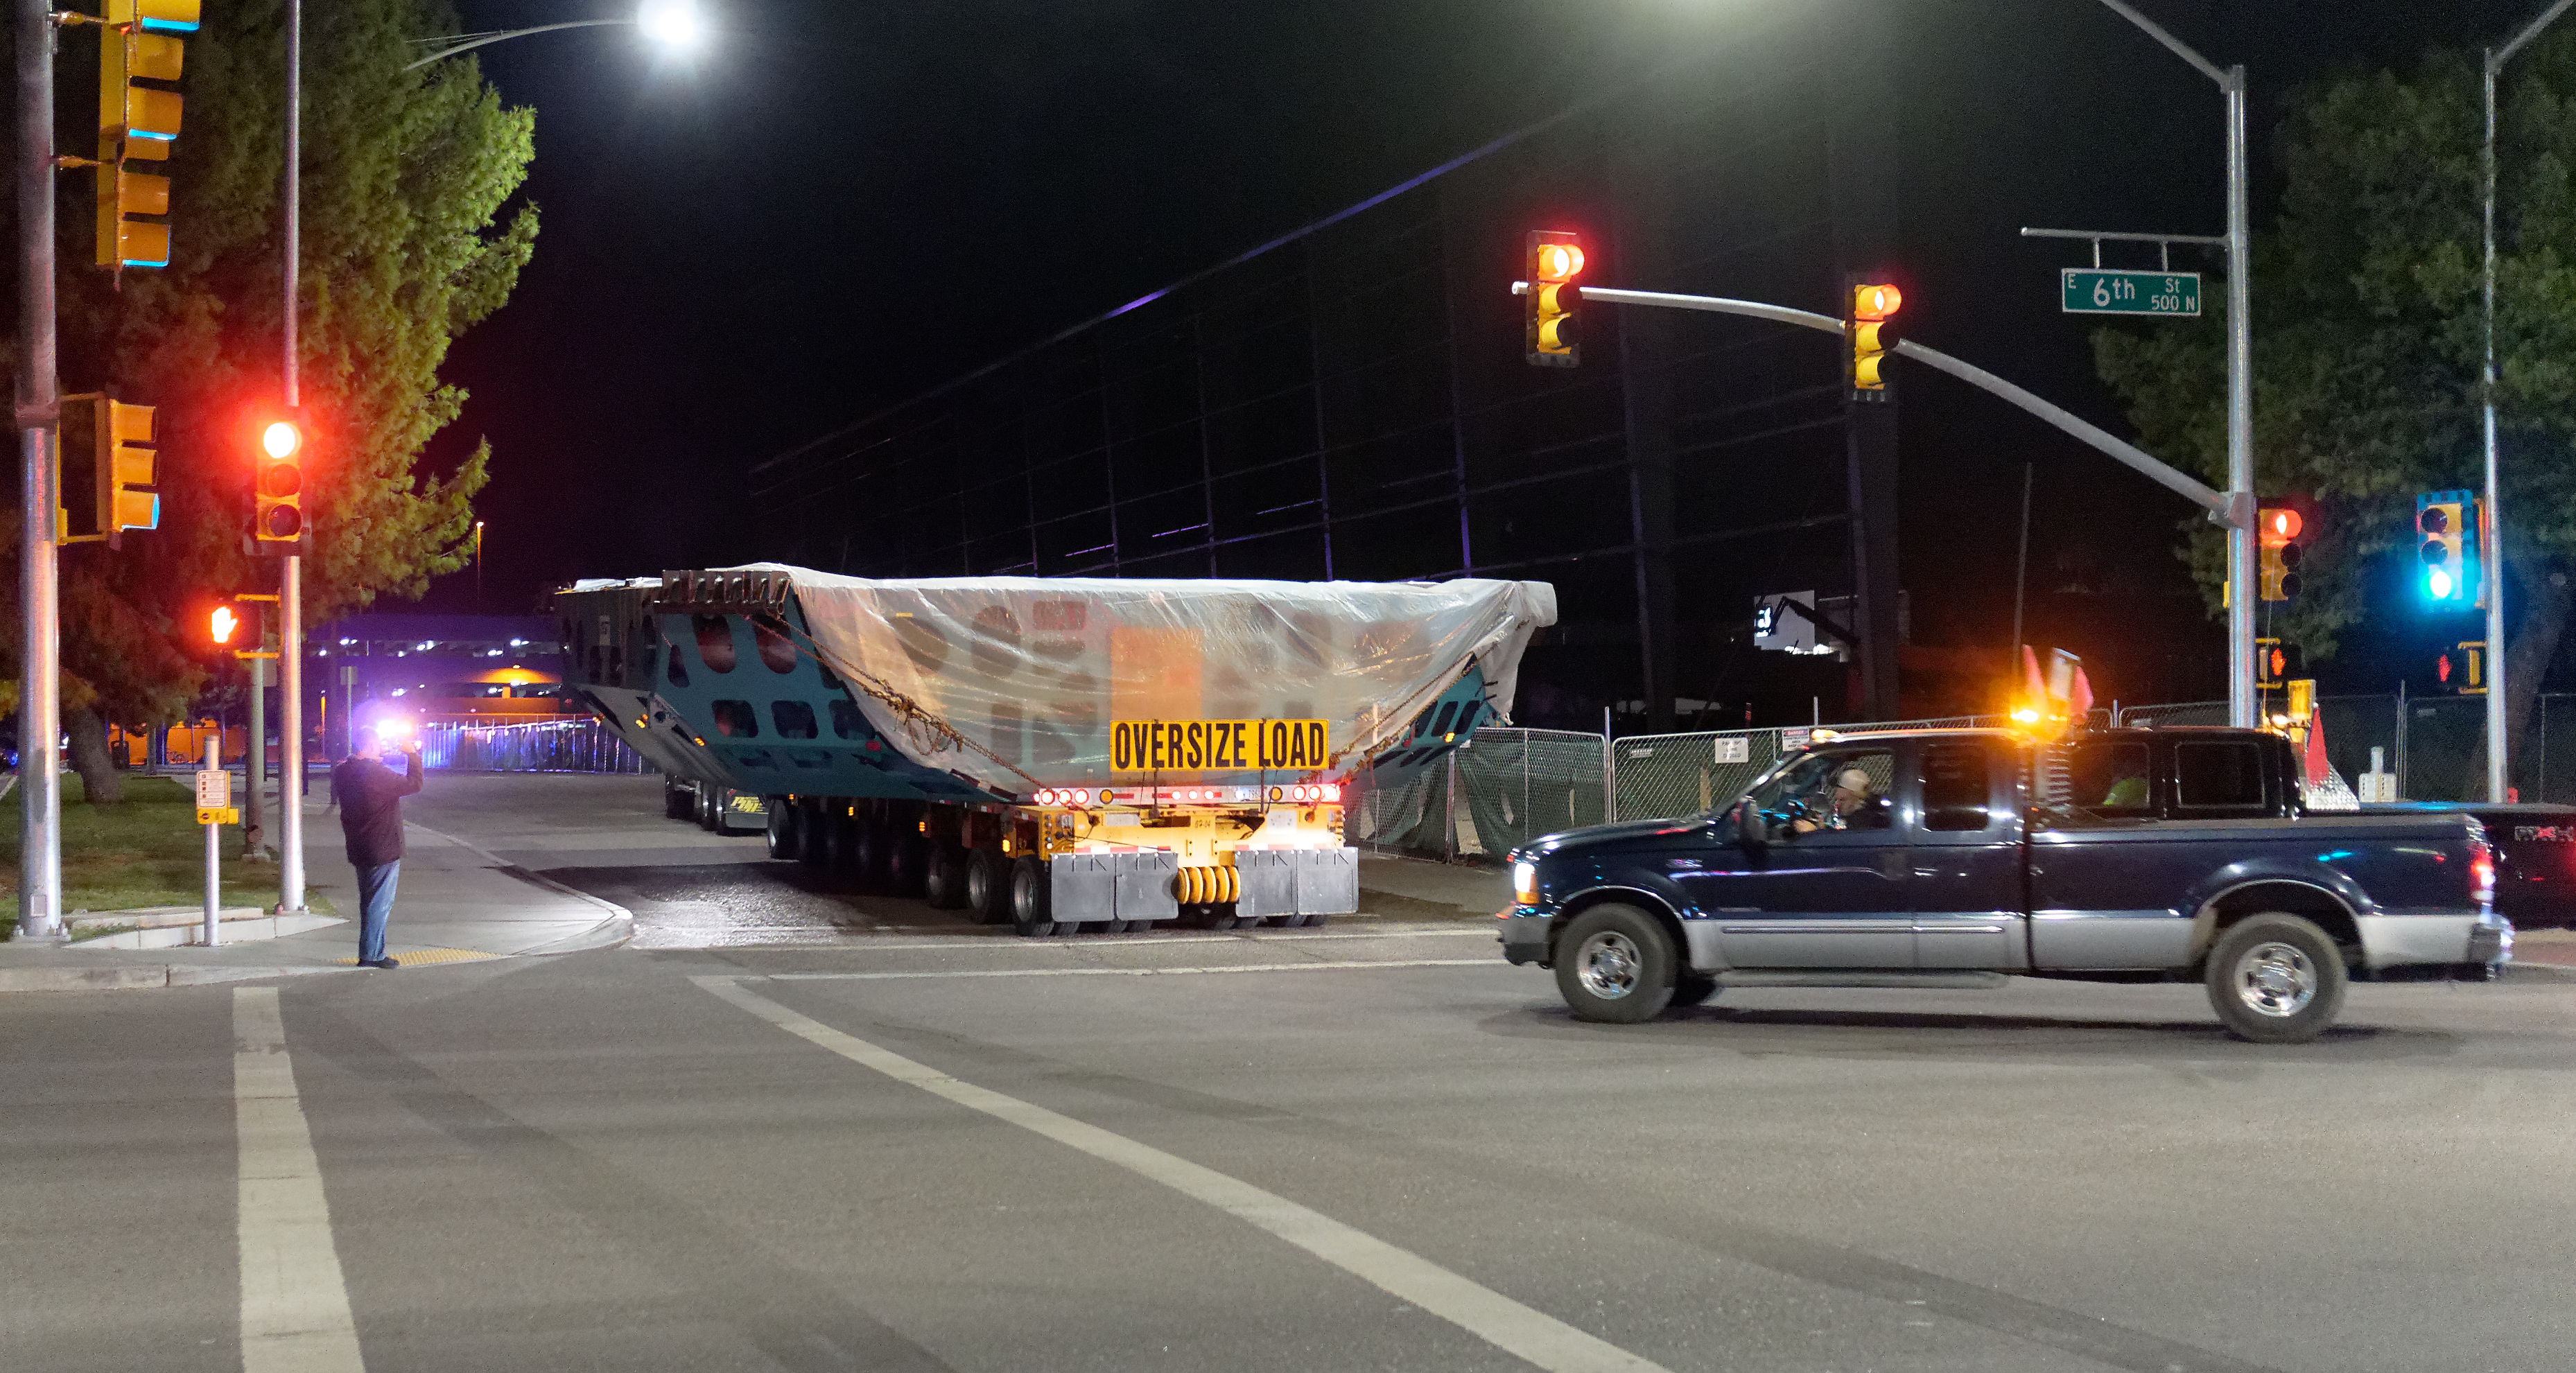

M1M3 Cell Move CAID to Mirror Lab

Early in the morning on October 10, 2018, the Primary/Tertiary Mirror (M1M3) Cell (the steel structure that supports the mirror) was moved from CAID Industries, where it was manufactured, to the Richard F. Caris Mirror Lab on the University of Arizona campus. At the Mirror Lab it will be integrated with the M1M3 mirror, which is scheduled to be removed from storage and delivered to the Mirror Lab next week.

Credit: Rubin Observatory/NSF/AURA